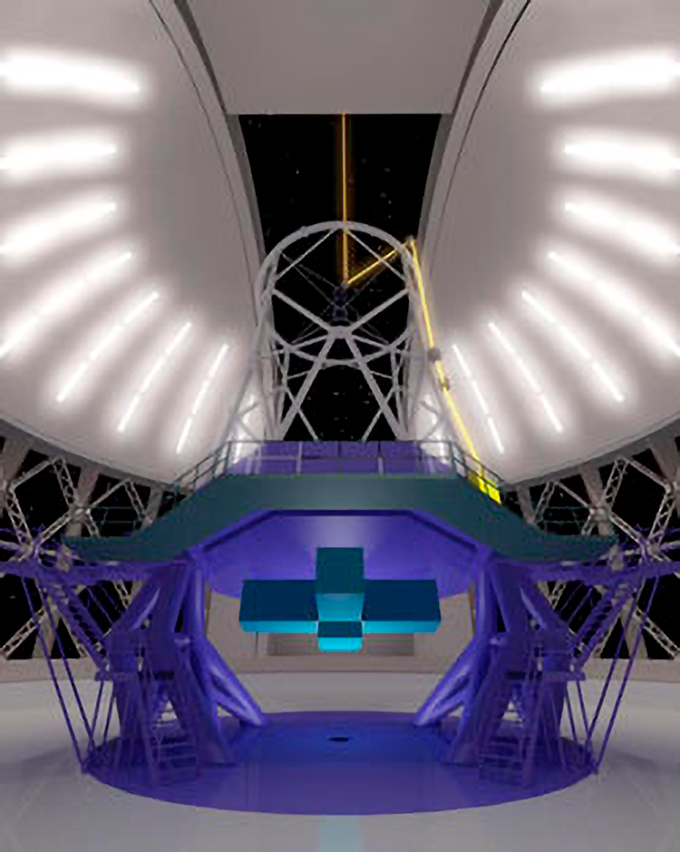

Background Information: Laser Guide Stars

Path of laser on Gemini North. The laser is located at the bottom of the yellow/orange beam near the right middle of the image. Note that the laser's light is directed by "relay optics" that direct the light to a "launch telescope" located behind the secondary mirror at the top/center of the telescope.

Credit: Illustration based on Gemini computer animation